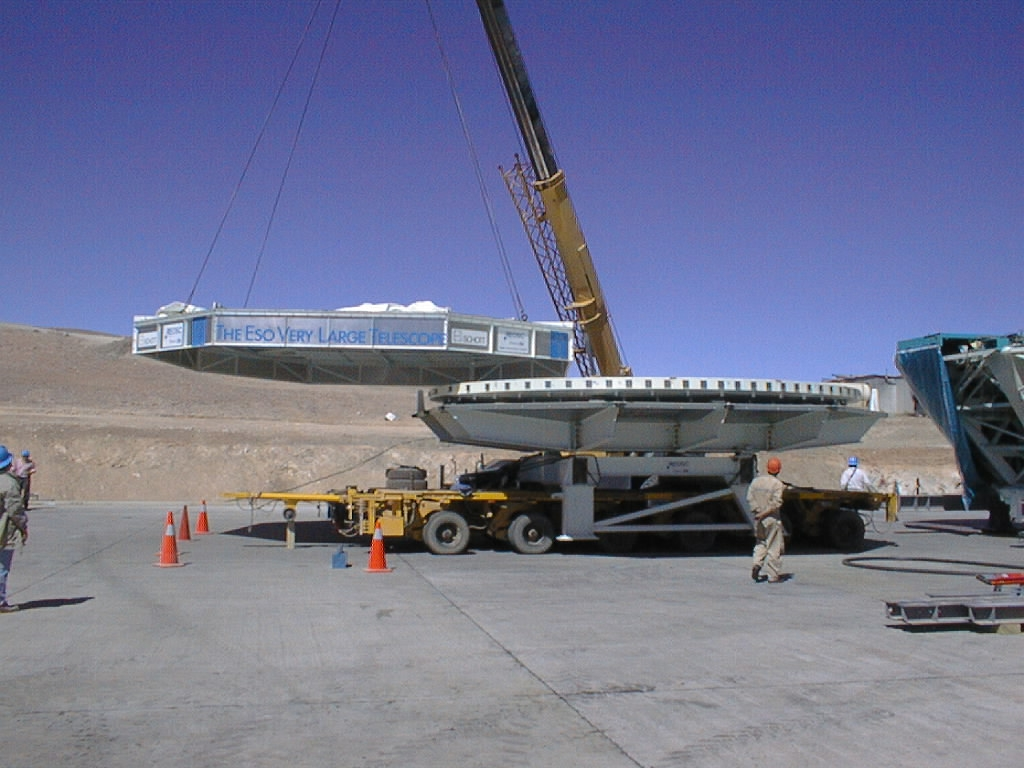

The dummy mirror is uncovered

After arrival at the MMB, the cover is lifted off the box with the 8.2-metre dummy mirror of concrete.

Credit: ESO